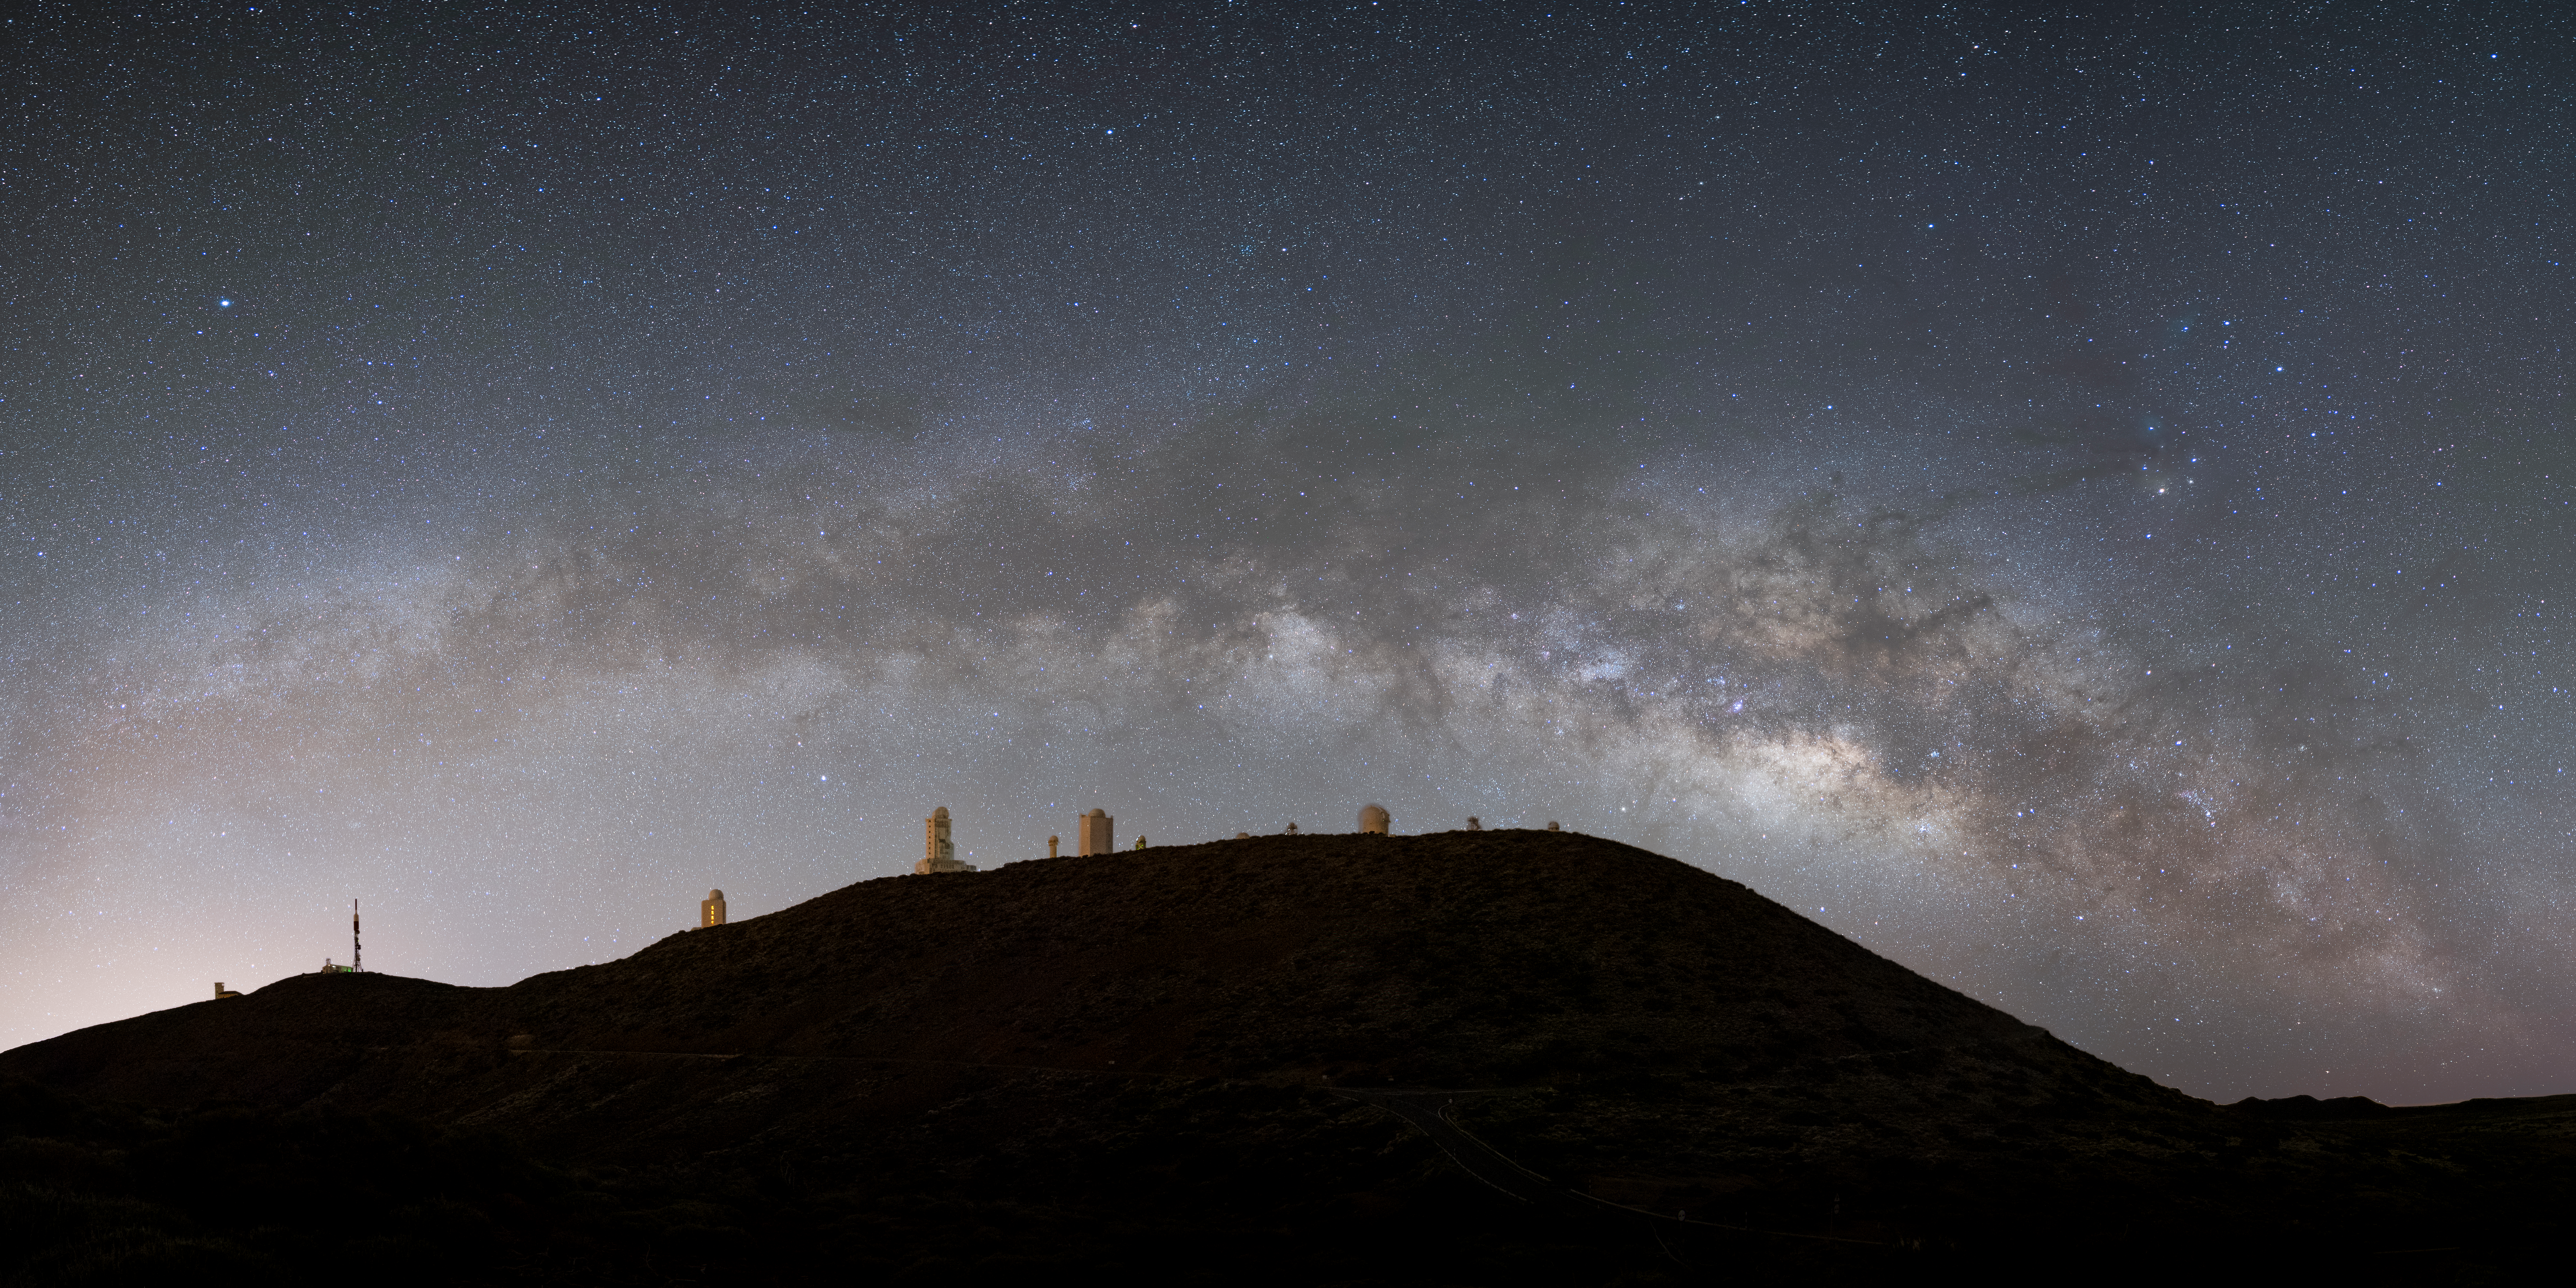

Teide Observatory

Image title: Teide Observatory
Author: Curd-Christian Tengeler
Country: Germany

Taken in May 2022 in Teide National Park in Tenerife, Spain, this image shows the arc of the Milky Way galaxy crossing the sky, accompanied by prominent constellations over the professional telescopes located on the mountains of that island. While the telescopes and the people working with them may ignore the constellations, the photographer managed to catch the Milky Way in such a way that it almost matches the shape of the mountain.

The bright star in the top-left side of the image is Vega, one of the brightest stars in the night sky and located in the small constellation Lyra. Being a white star, it is the standard star astrophysicists use to define the colour scale. As it is also a relatively close star, only about 25 light-years away, with a relatively simple name, it frequently appears in modern science fiction, for example in Carl Sagan’s famous novel “Contact”, which was filmed in 1997 with Jodie Foster starring as a radio astronomer.

The bright star seen below the galaxy and on the left half of the image is Altair, also one of the brightest stars in the night sky and located in the constellation Aquila. Together with Deneb — a star in the constellation Cygnus (the Swan) that is not visible in this image — Altair and Vega form the Summer Triangle, a characteristic asterism of popular astronomy in the northern hemisphere, where these telescopes are located.

On the right side of the image we can see the constellation Scorpius. This is easily identified by its brightest star, Antares, the reddish star in the Scorpion’s heart. Below it, the whole body and tail of the Scorpion can be found and above it the celestial Scorpion's head is represented by three bright bluish stars. Below the tail and above the horizon, the constellation of Ara, the Altar, is half-visible, but like all the stars of Sagittarius in the Milky Way and the much fainter ones in Hercules and Ophiuchus above it, these constellations are more difficult to pinpoint in this photograph full of stars. The head of Ophiuchus is the relatively bright star in the middle between Vega and Antares. In addition to the huge size of this constellation, it is also important because it is the thirteenth one of the Zodiac, and the Sun spends roughly three weeks in Ophiuchus, after only five days in Scorpius. Furthermore, Ophiuchus represents the model for the mythological best doctor in the world, called Asklepios in Greek mythology, and Aesculab in Latin. His constellation praises all people working in medical professions, including nurses, pharmacists and doctors.

Also see image in Zenodo: https://doi.org/10.5281/zenodo.7425530

Credit: Curd-Christian Tengeler/IAU OAE